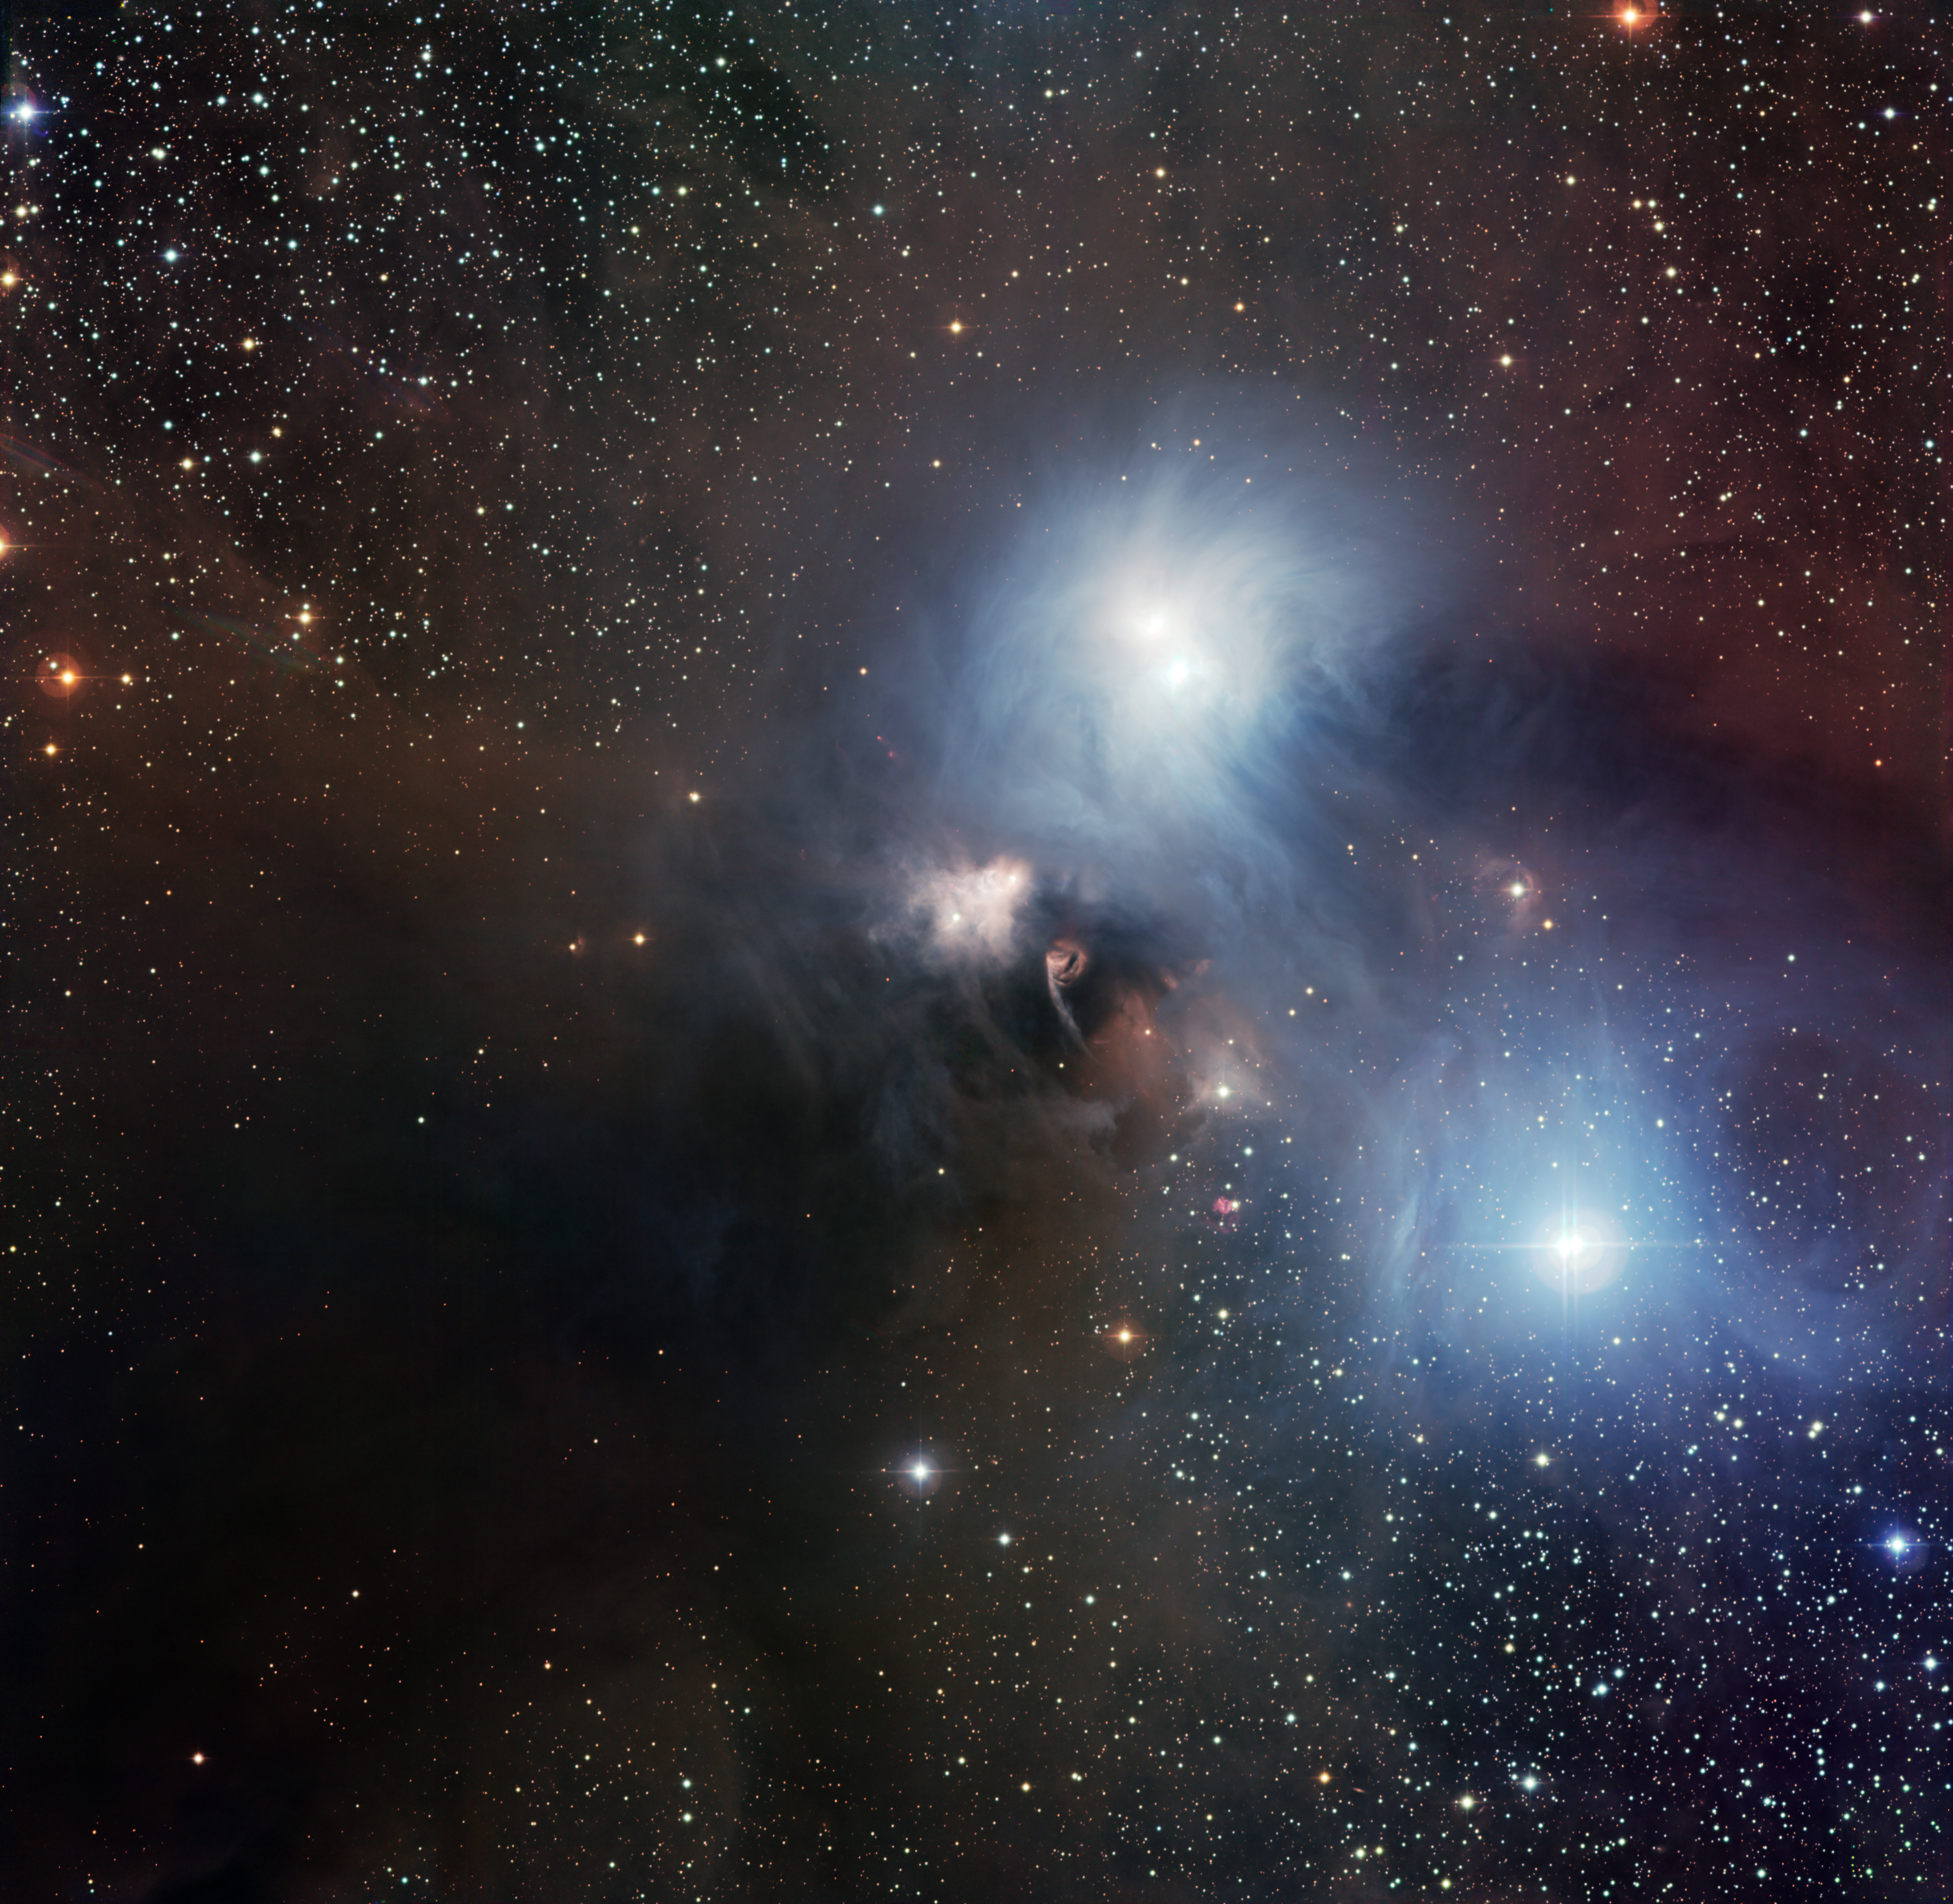

The R Coronae Australis region imaged with the Wide Field Imager at La Silla*

The nearby star-forming region around the star R Coronae Australis imaged by the Wide Field Imager (WFI) on the MPG/ESO 2.2-metre telescope at ESO’s La Silla Observatory in Chile. This picture, which covers a field of 33.7 x 31.9 arcminutes (about the diameter of the full Moon), is a combination of twelve CCD frames, 67 megapixels each, taken through B, V and R filters, with four exposures of five minutes each.

This image is available as a mounted image in the ESOshop.

#L

Credit: ESO